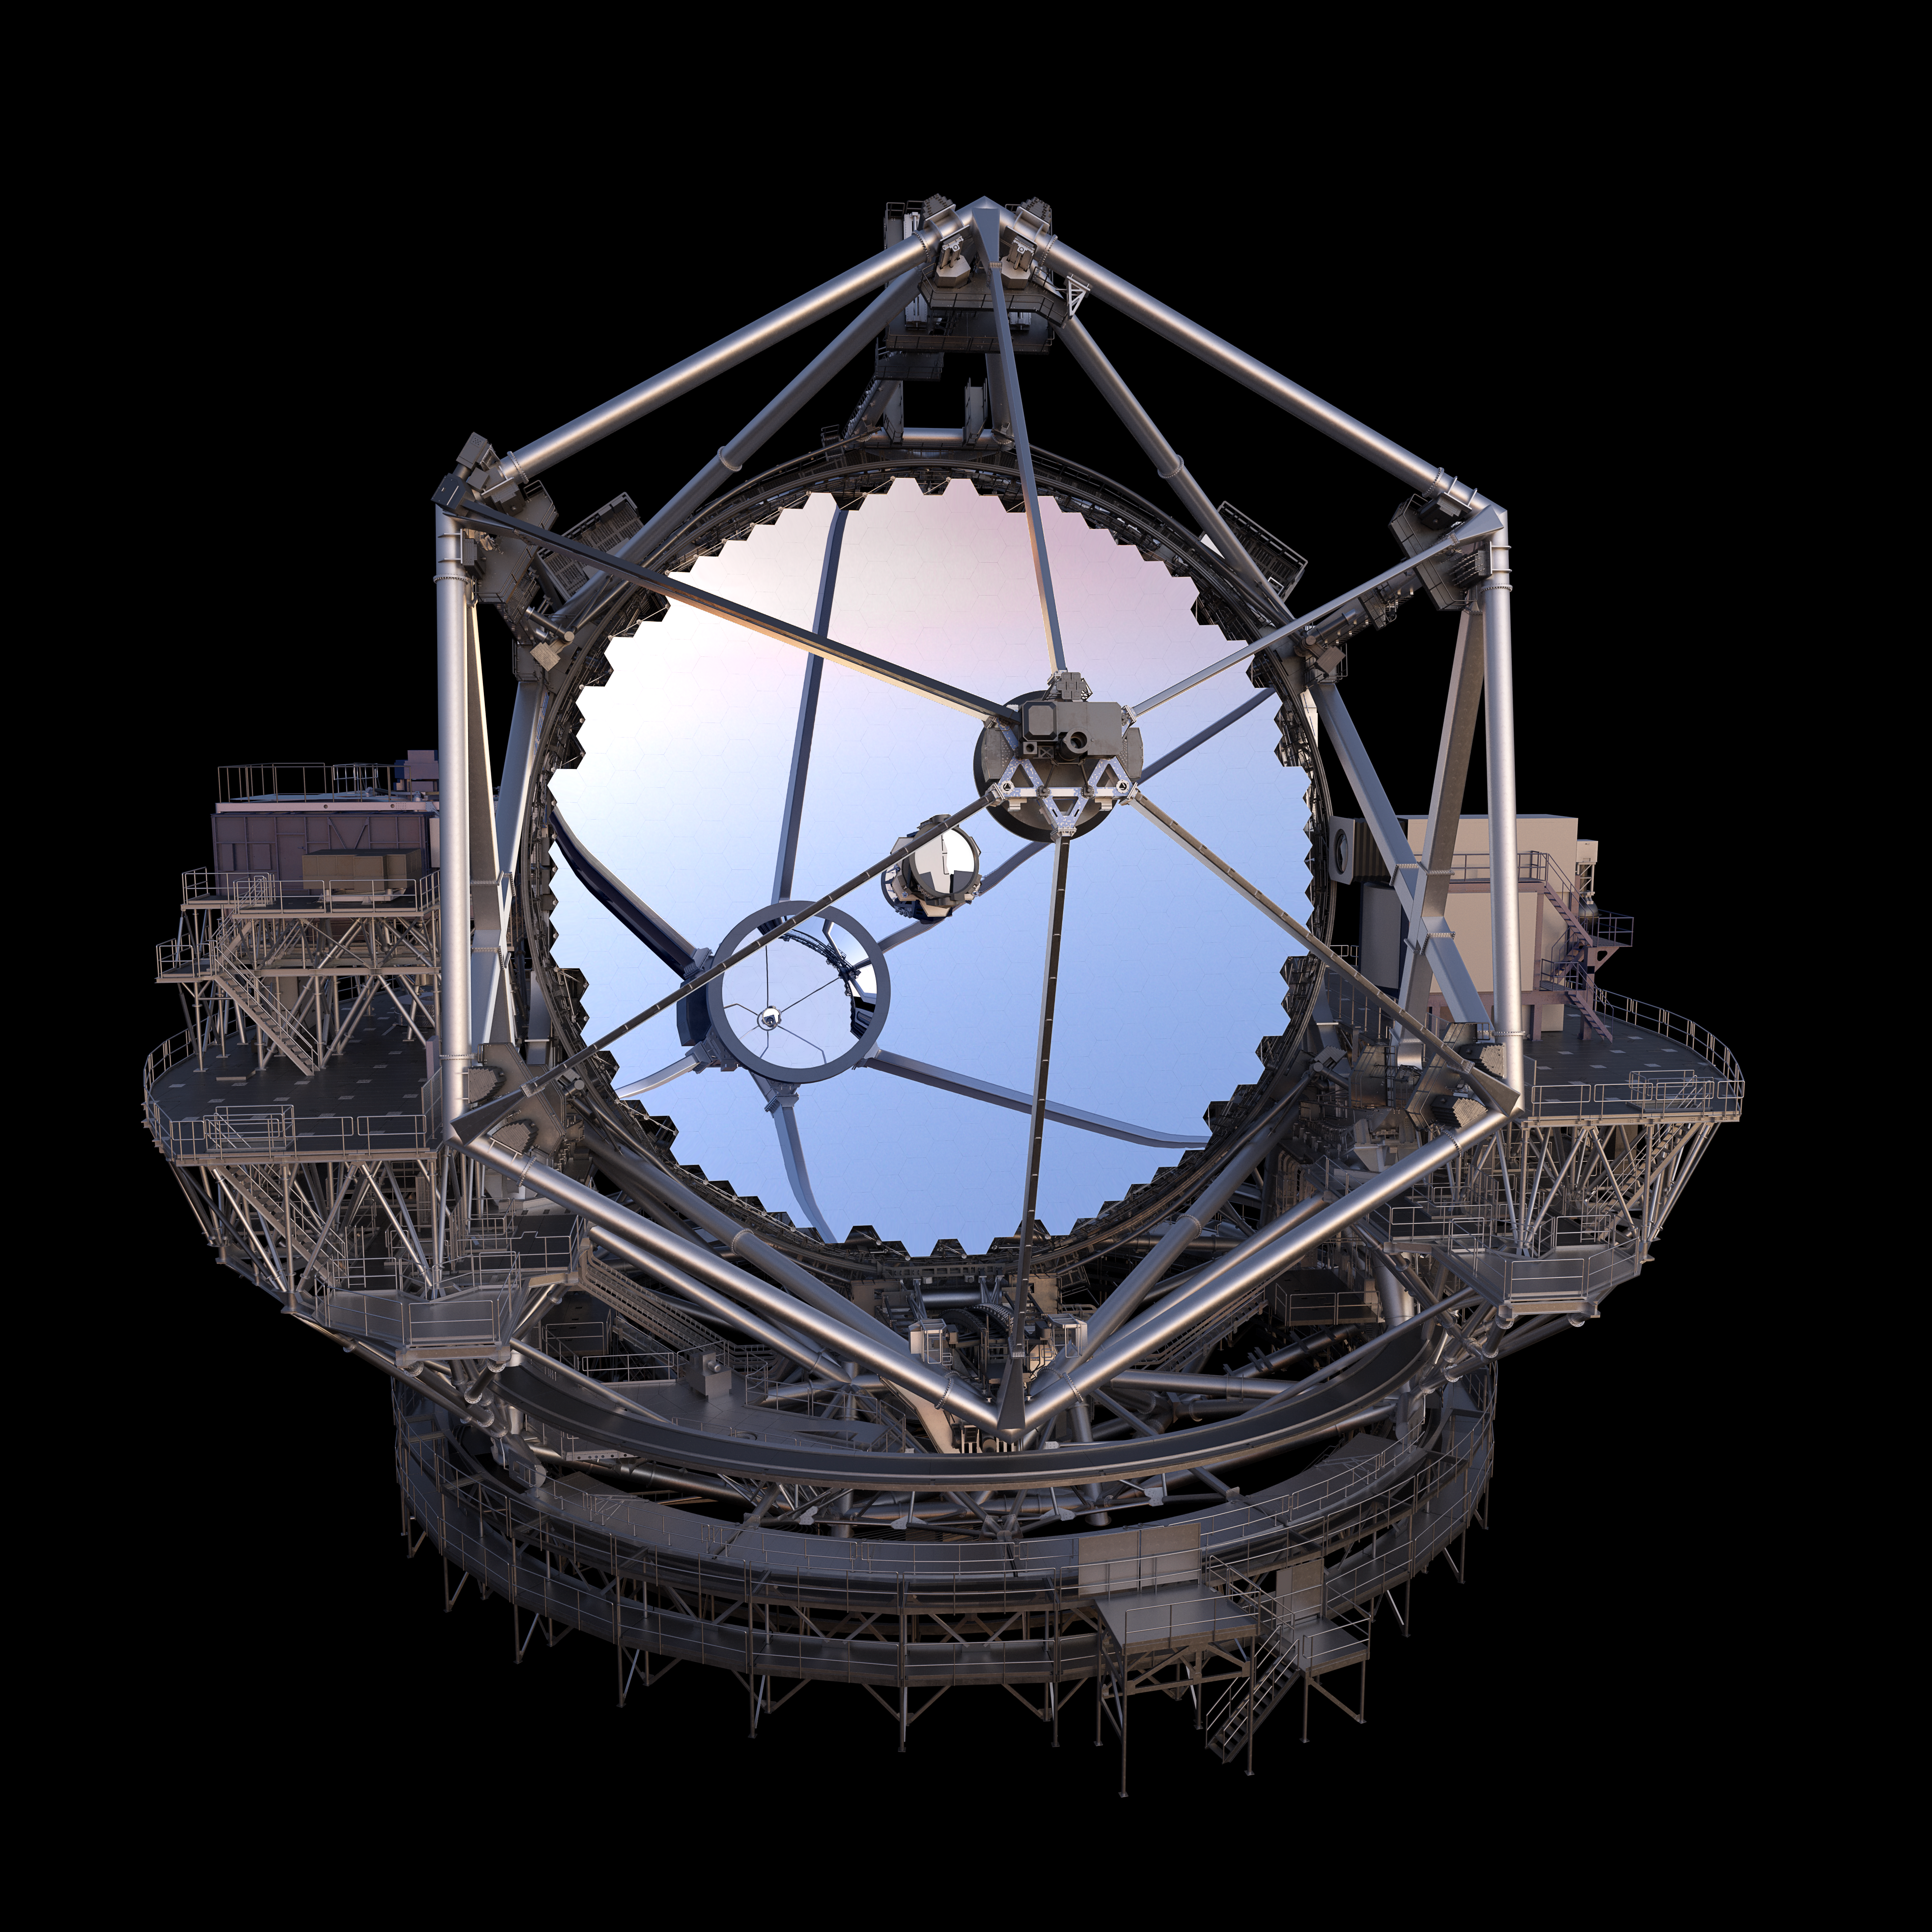

Thirty Meter Telescope Render

A 3D render of the Thirty Meter Telescope.

Credit: TMT International Observatory